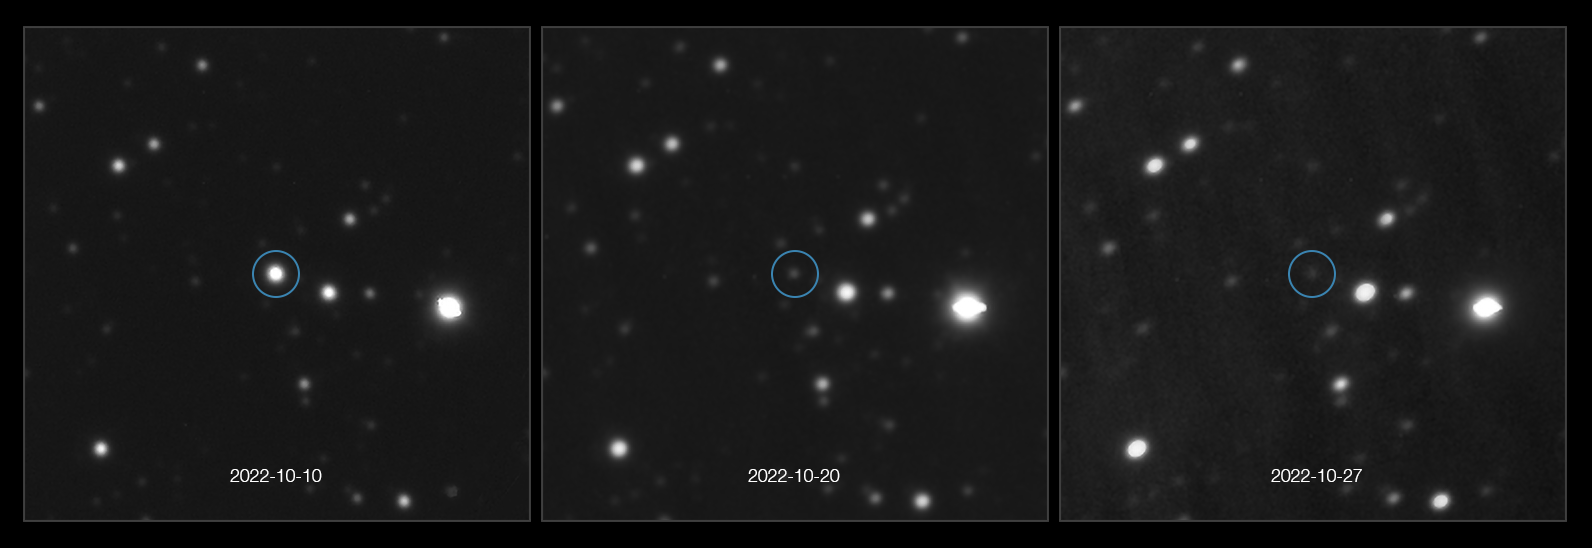

A record-breaking burst

The circled spot in this Picture of the Week has almost disappeared. What happened? This sequence of images, taken in optical light with ESO’s Very Large Telescope, shows the gamma-ray burst GRB 221009A fading away. Gamma-ray bursts are the most luminous phenomena that we know of in the universe, and GRB 221009A is the brightest one yet as seen from Earth.

The burst was detected in October 2022 by several gamma-ray space telescopes, such as NASA's Swift and Fermi and ESA’s INTEGRAL. Then, a few hours after the initial detection, ESO’s X-shooter instrument at the VLT took a spectrum, which provided the first distance measurement to the explosion of approximately 2400 million light years. Thanks to this distance measurement, a team of astronomers led by Daniele Bjørn Malesani (Radboud University, the Netherlands; DAWN/Niels Bohr Institute, Denmark) ruled out an origin in the Milky Way, although the burst is still much closer to us than typical GRBs.

The distance also allowed the team to compute the intrinsic luminosity of the explosion. Despite being in our cosmic backyard, the burst is still intrinsically very luminous. It is in fact the most intense GRB for which we could measure its luminosity, and the brightest ever as seen from Earth in the 55 years since the first gamma-ray satellites were put in orbit. According to Malesani’s team, a burst so energetic and so close as this one should probably be observable once every 1000 years.

A team led by Andrew Levan (also Radboud University) observed this unique explosion with JWST at longer wavelengths. Combining the X-shooter spectrum with the JWST data allows for an in-depth investigation of the nature of this unique event.

Gamma-ray bursts can last from a few milliseconds up to hours (GRB 221009A lasted for about 10 hours). Once the initial bright flash of gamma-rays has died down, the afterglow shines at longer wavelengths like visible or infrared light, but it fades very quickly, so astronomers must react fast to observe these ephemeral sources.

Credit: ESO/Malesani et al., The Stargate collaboration